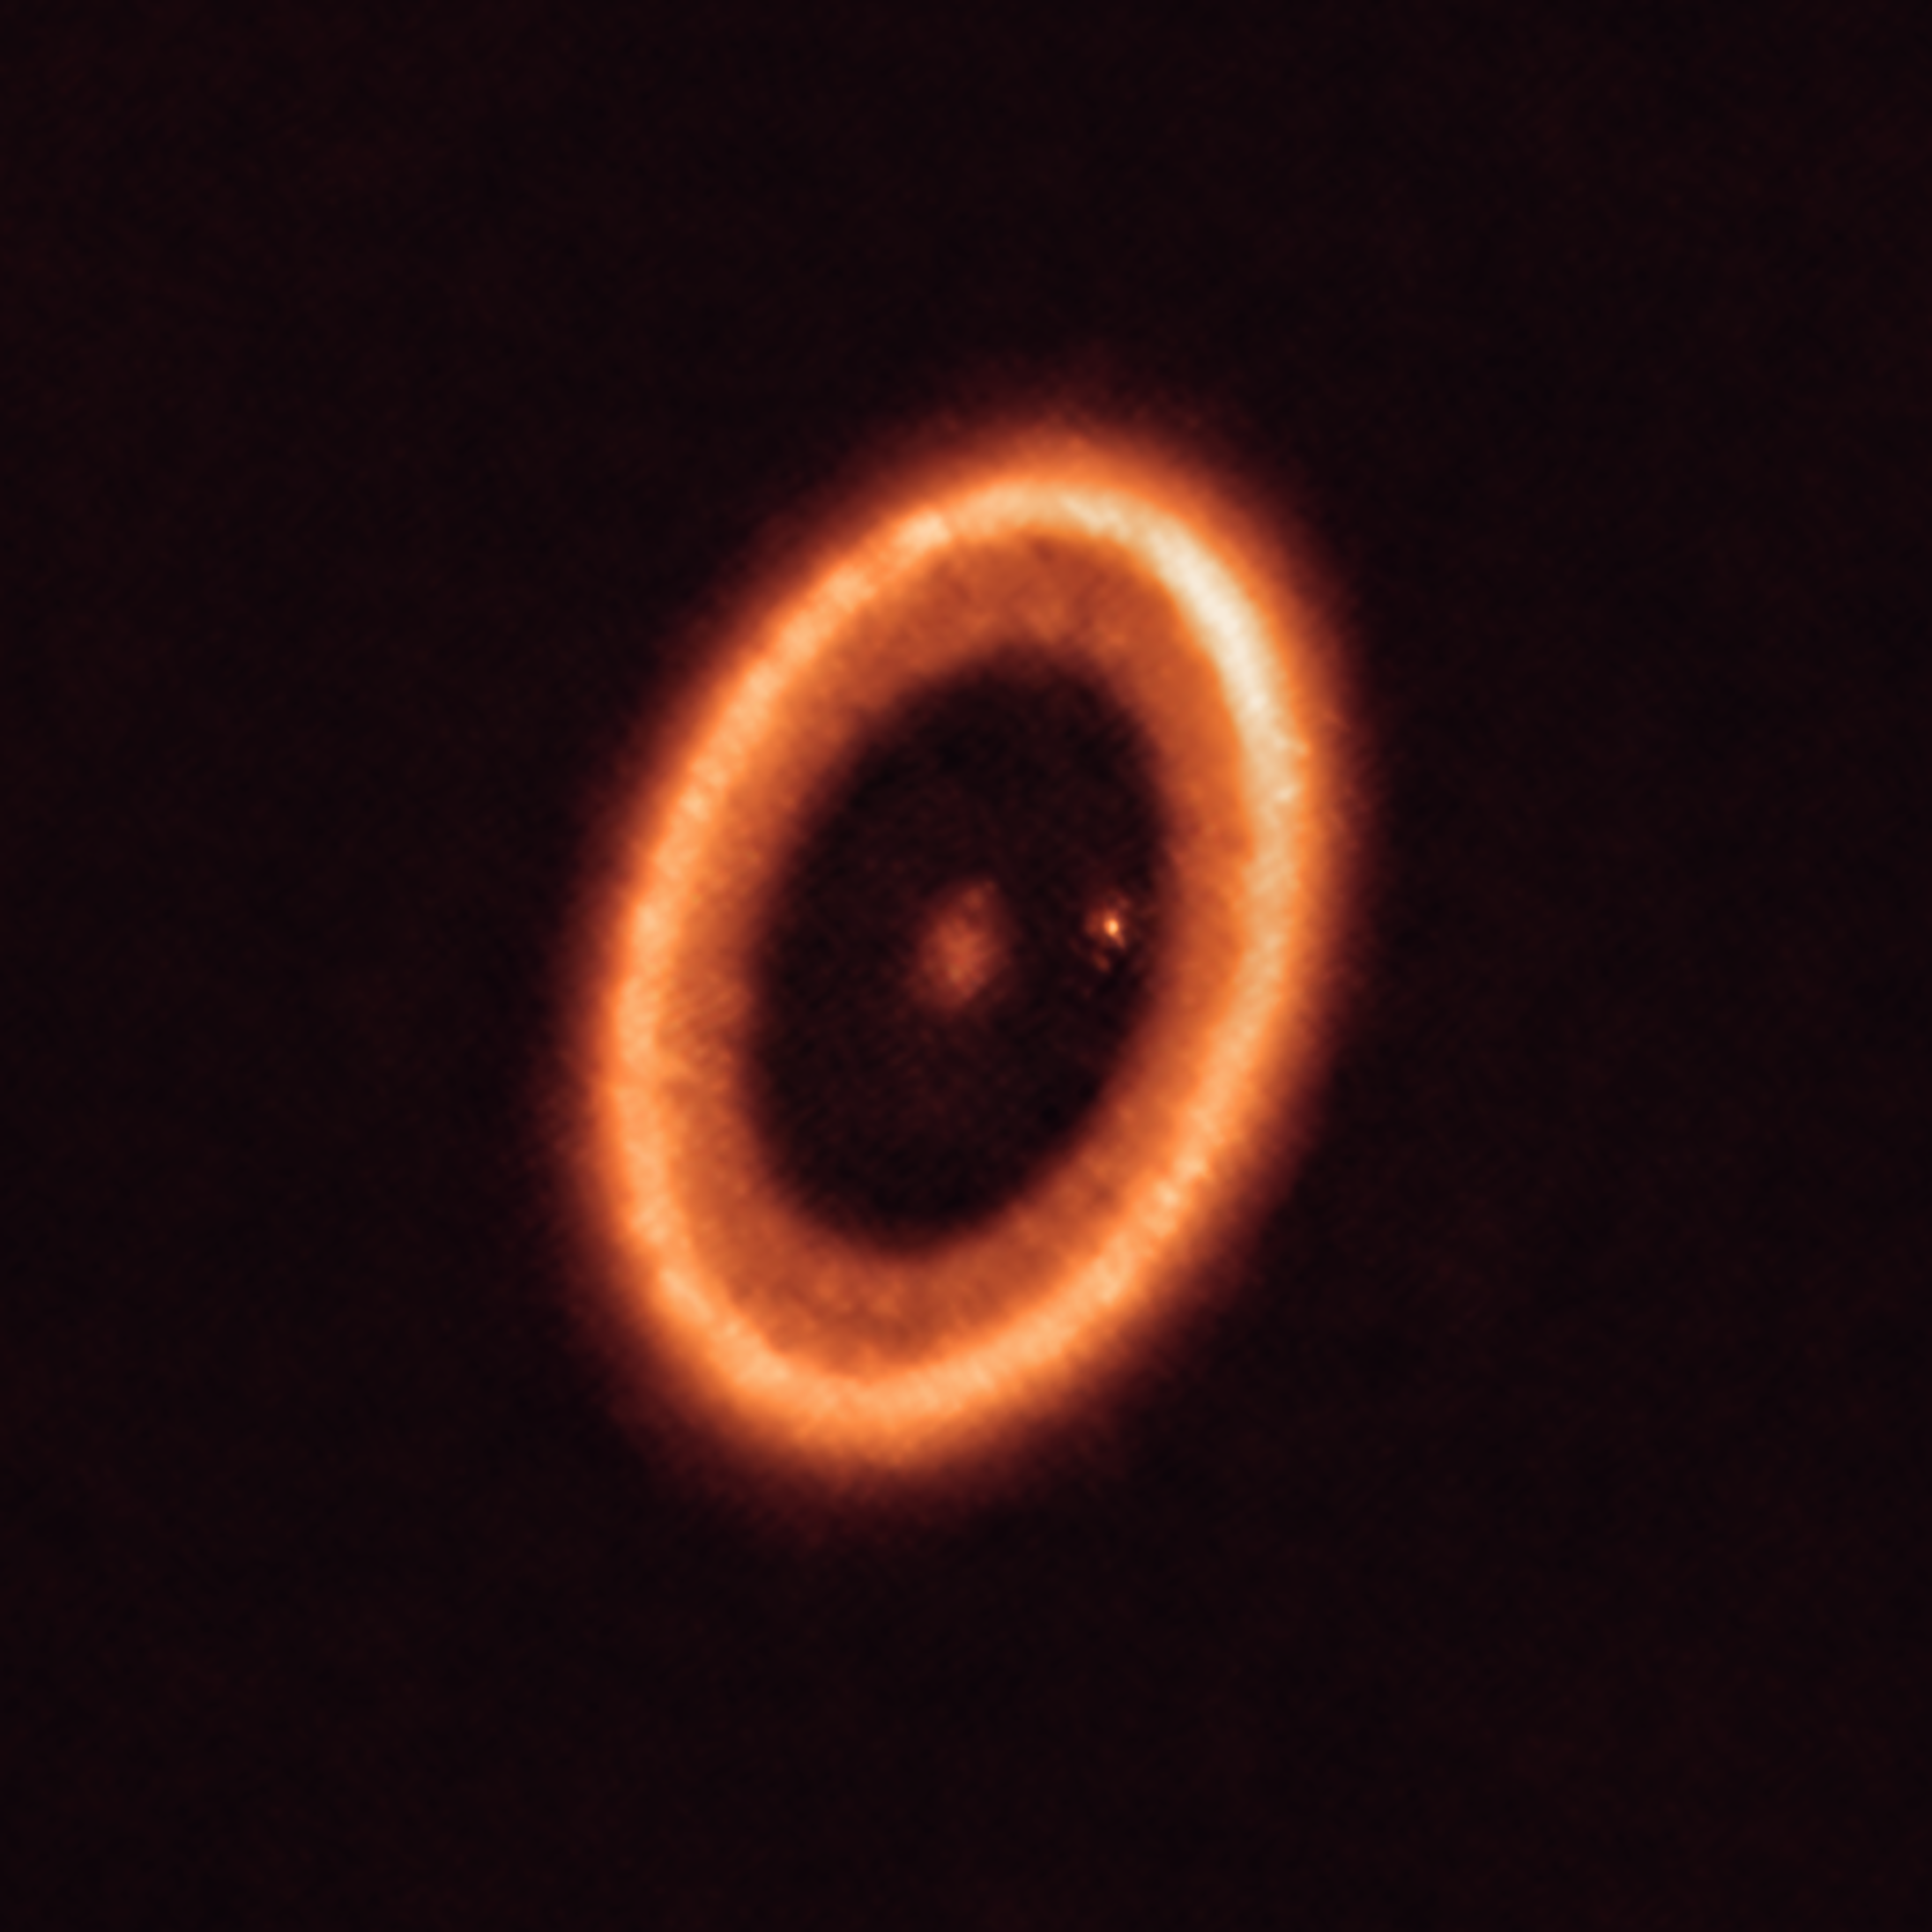

The PDS 70 system as seen with ALMA

This image, taken with the Atacama Large Millimeter/submillimeter Array (ALMA), in which ESO is a partner, shows the PDS 70 system, located nearly 400 light-years away and still in the process of being formed. The system features a star at its centre and at least two planets orbiting it, PDS 70b (not visible in the image) and PDS 70c, surrounded by a circumplanetary disc (the dot to the right of the star). The planets have carved a cavity in the circumstellar disc (the ring-like structure that dominates the image) as they gobbled up material from the disc itself, growing in size. It was during this process that PDS 70c acquired its own circumplanetary disc, which contributes to the growth of the planet and where moons can form.

Credit: ALMA (ESO/NAOJ/NRAO)/Benisty et al.